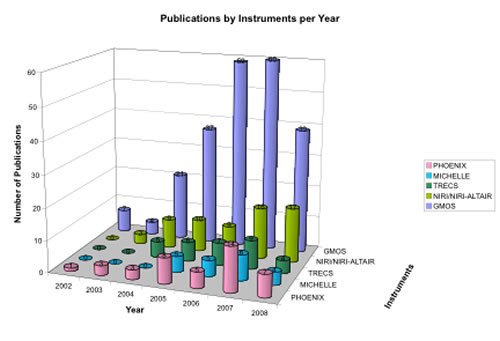

Refereed publications for some of the Gemini instruments

Year-by-year ramp-up to mid-June 2008 of refereed publications for some of the Gemini instruments.

Credit: International Gemini Observatory/NOIRLab/NSF/AURA